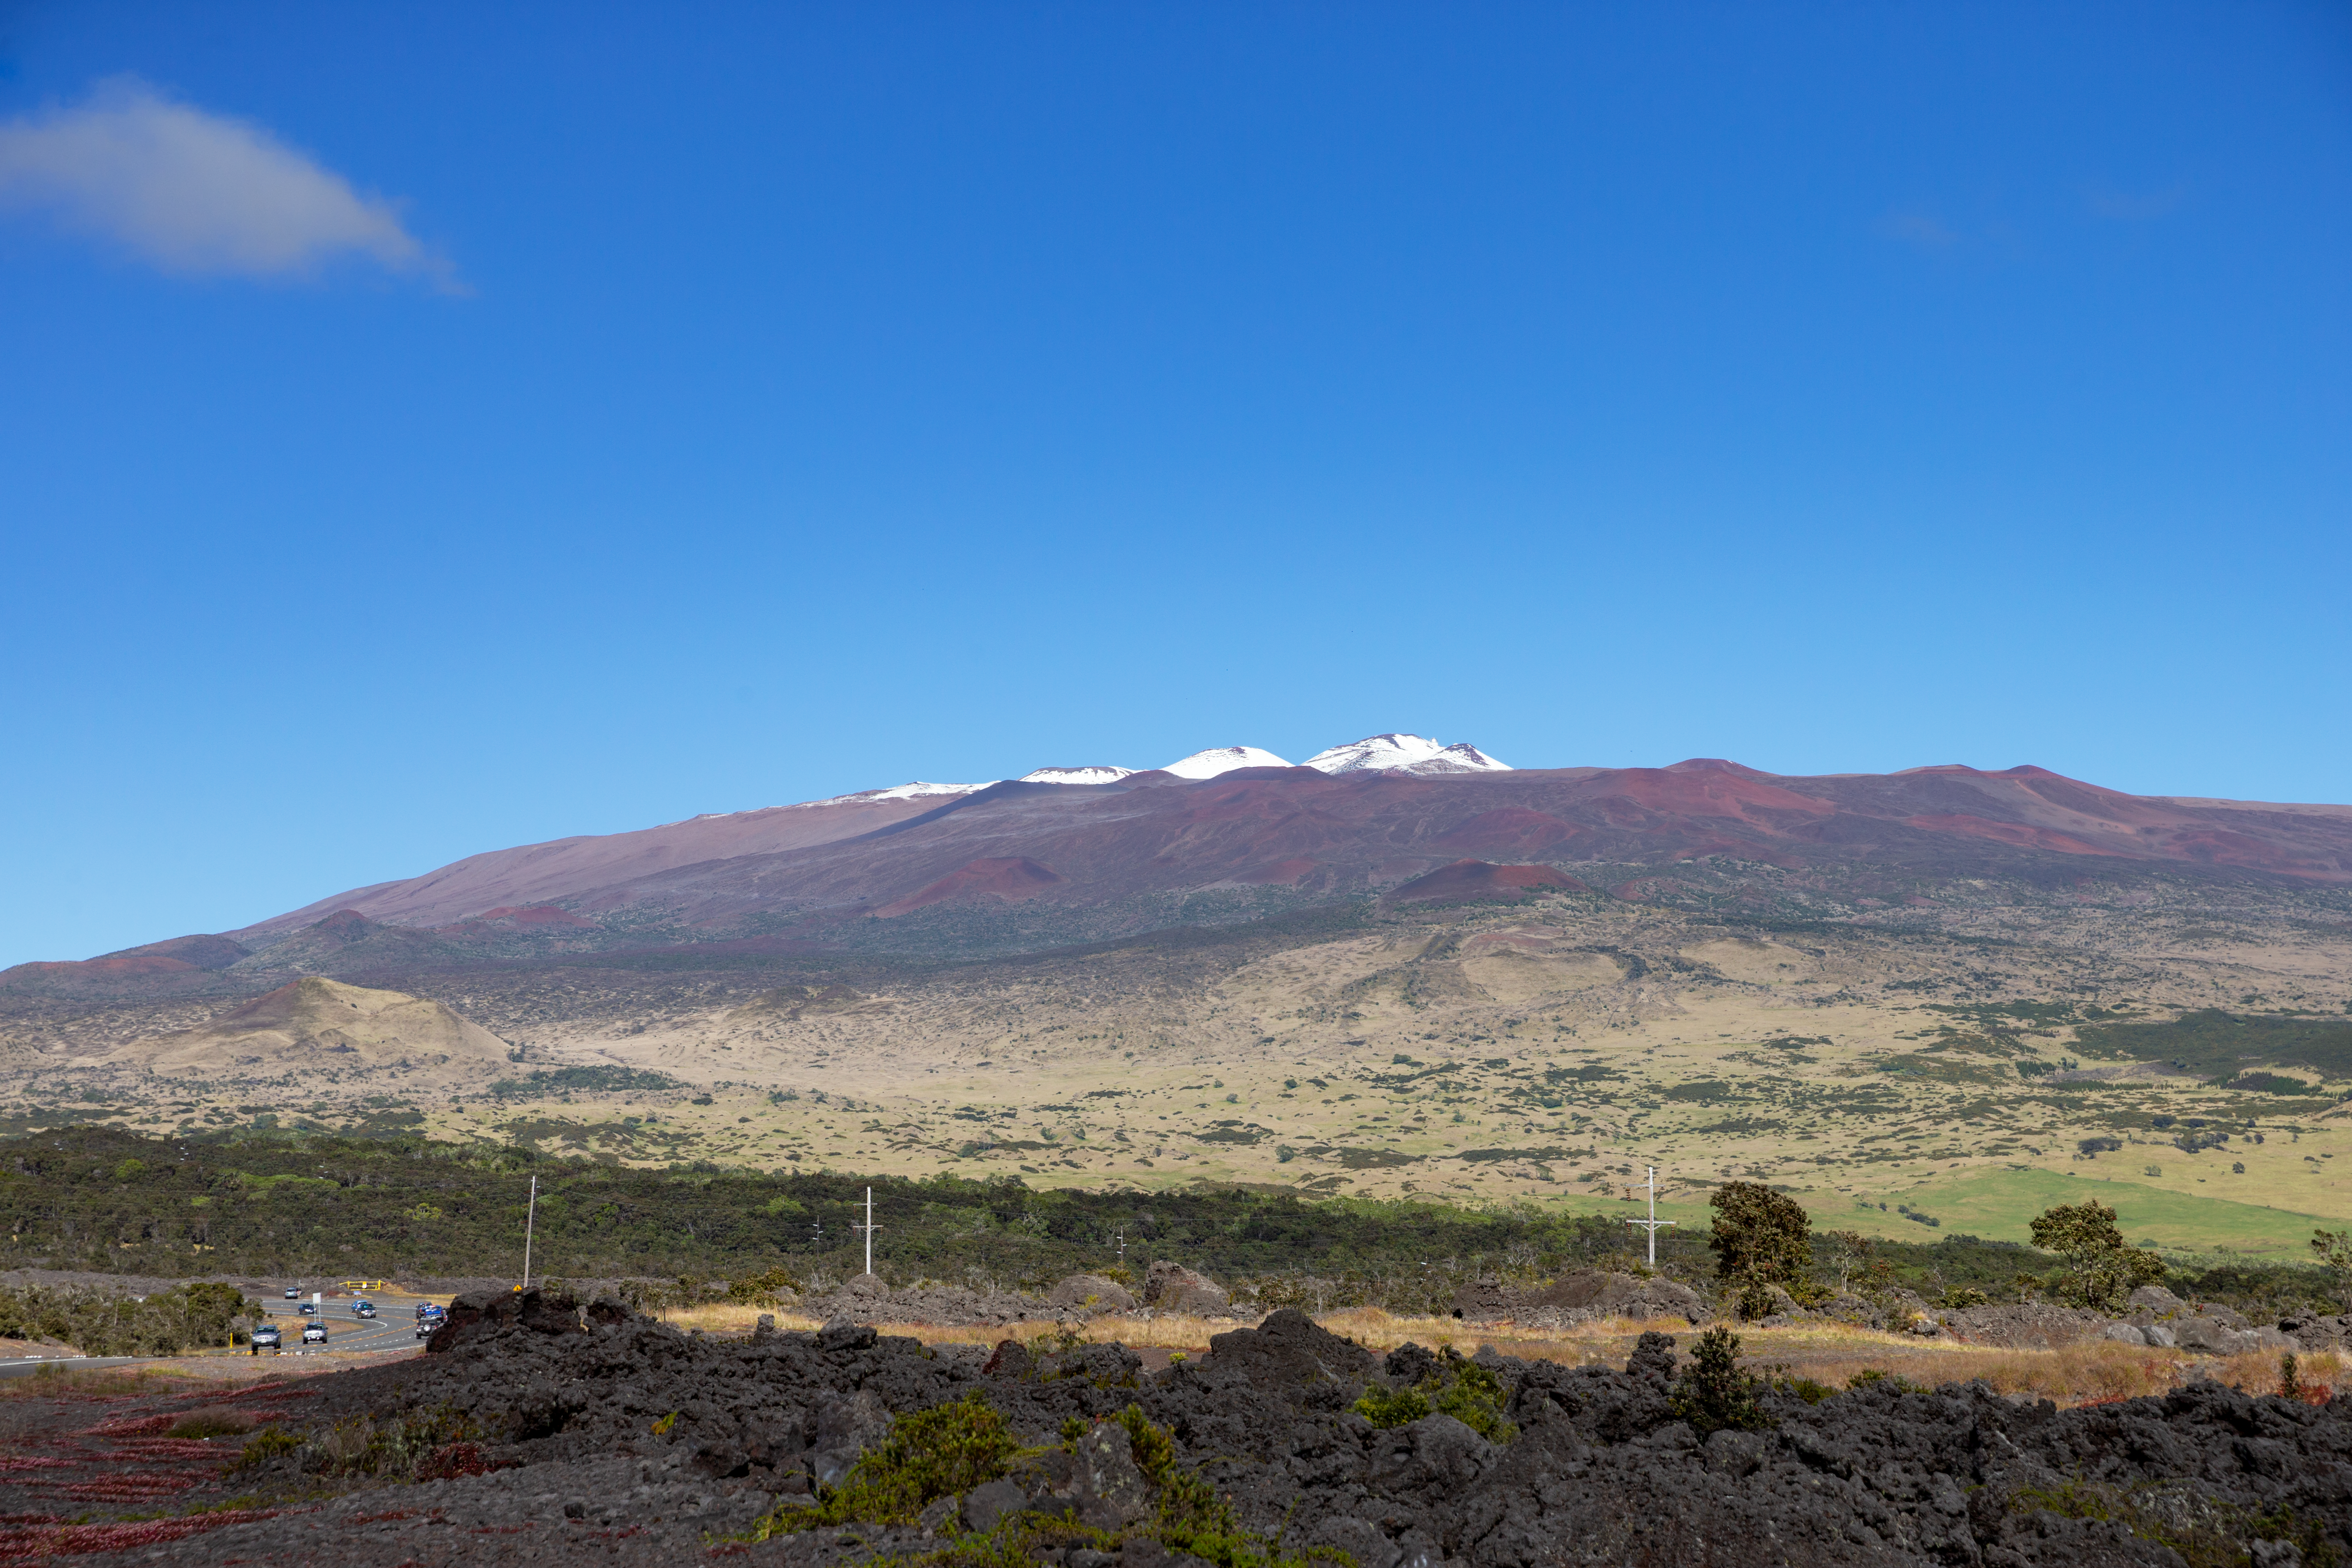

Snowy Maunakea

Maunakea, with a light dusting of snow, rising above the Daniel K. Inouye Highway (Saddle road) after a winter storm in December of 2016.

Credit: International Gemini Observatory/NSF NOIRLab/AURA/J. Pollard